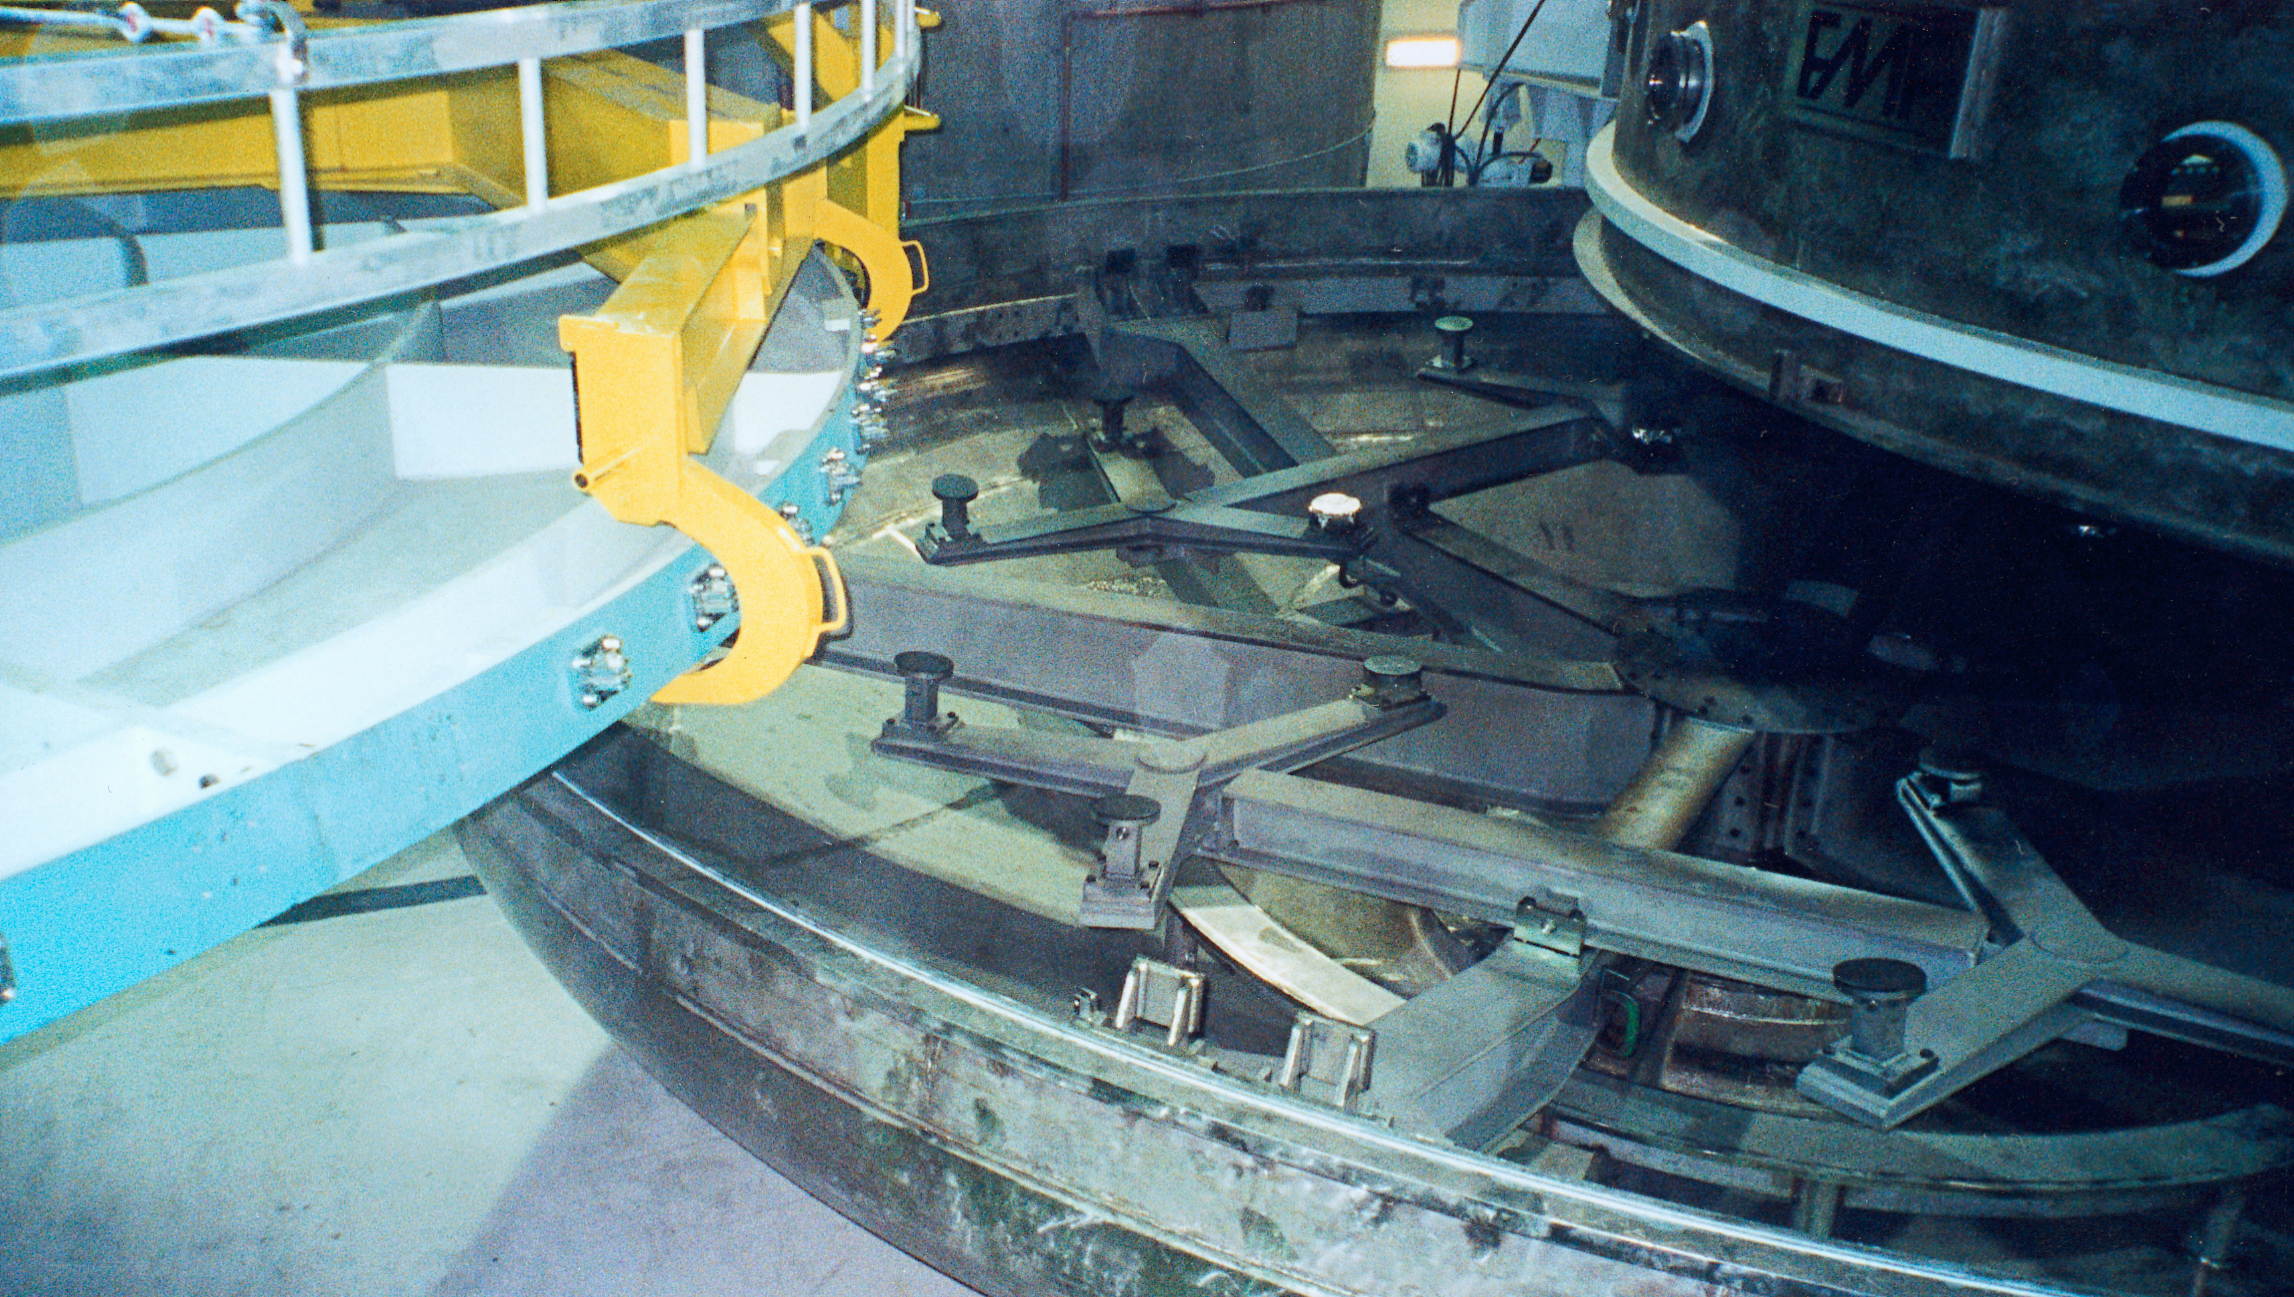

Gemini North dummy mirror and coating chamber

The dummy mirror being placed in the coating chamber for the Gemin North 8-meter telescope, in Mauna Kea. October 2nd 1998.

Credit: NOIRLab/NSF/AURA